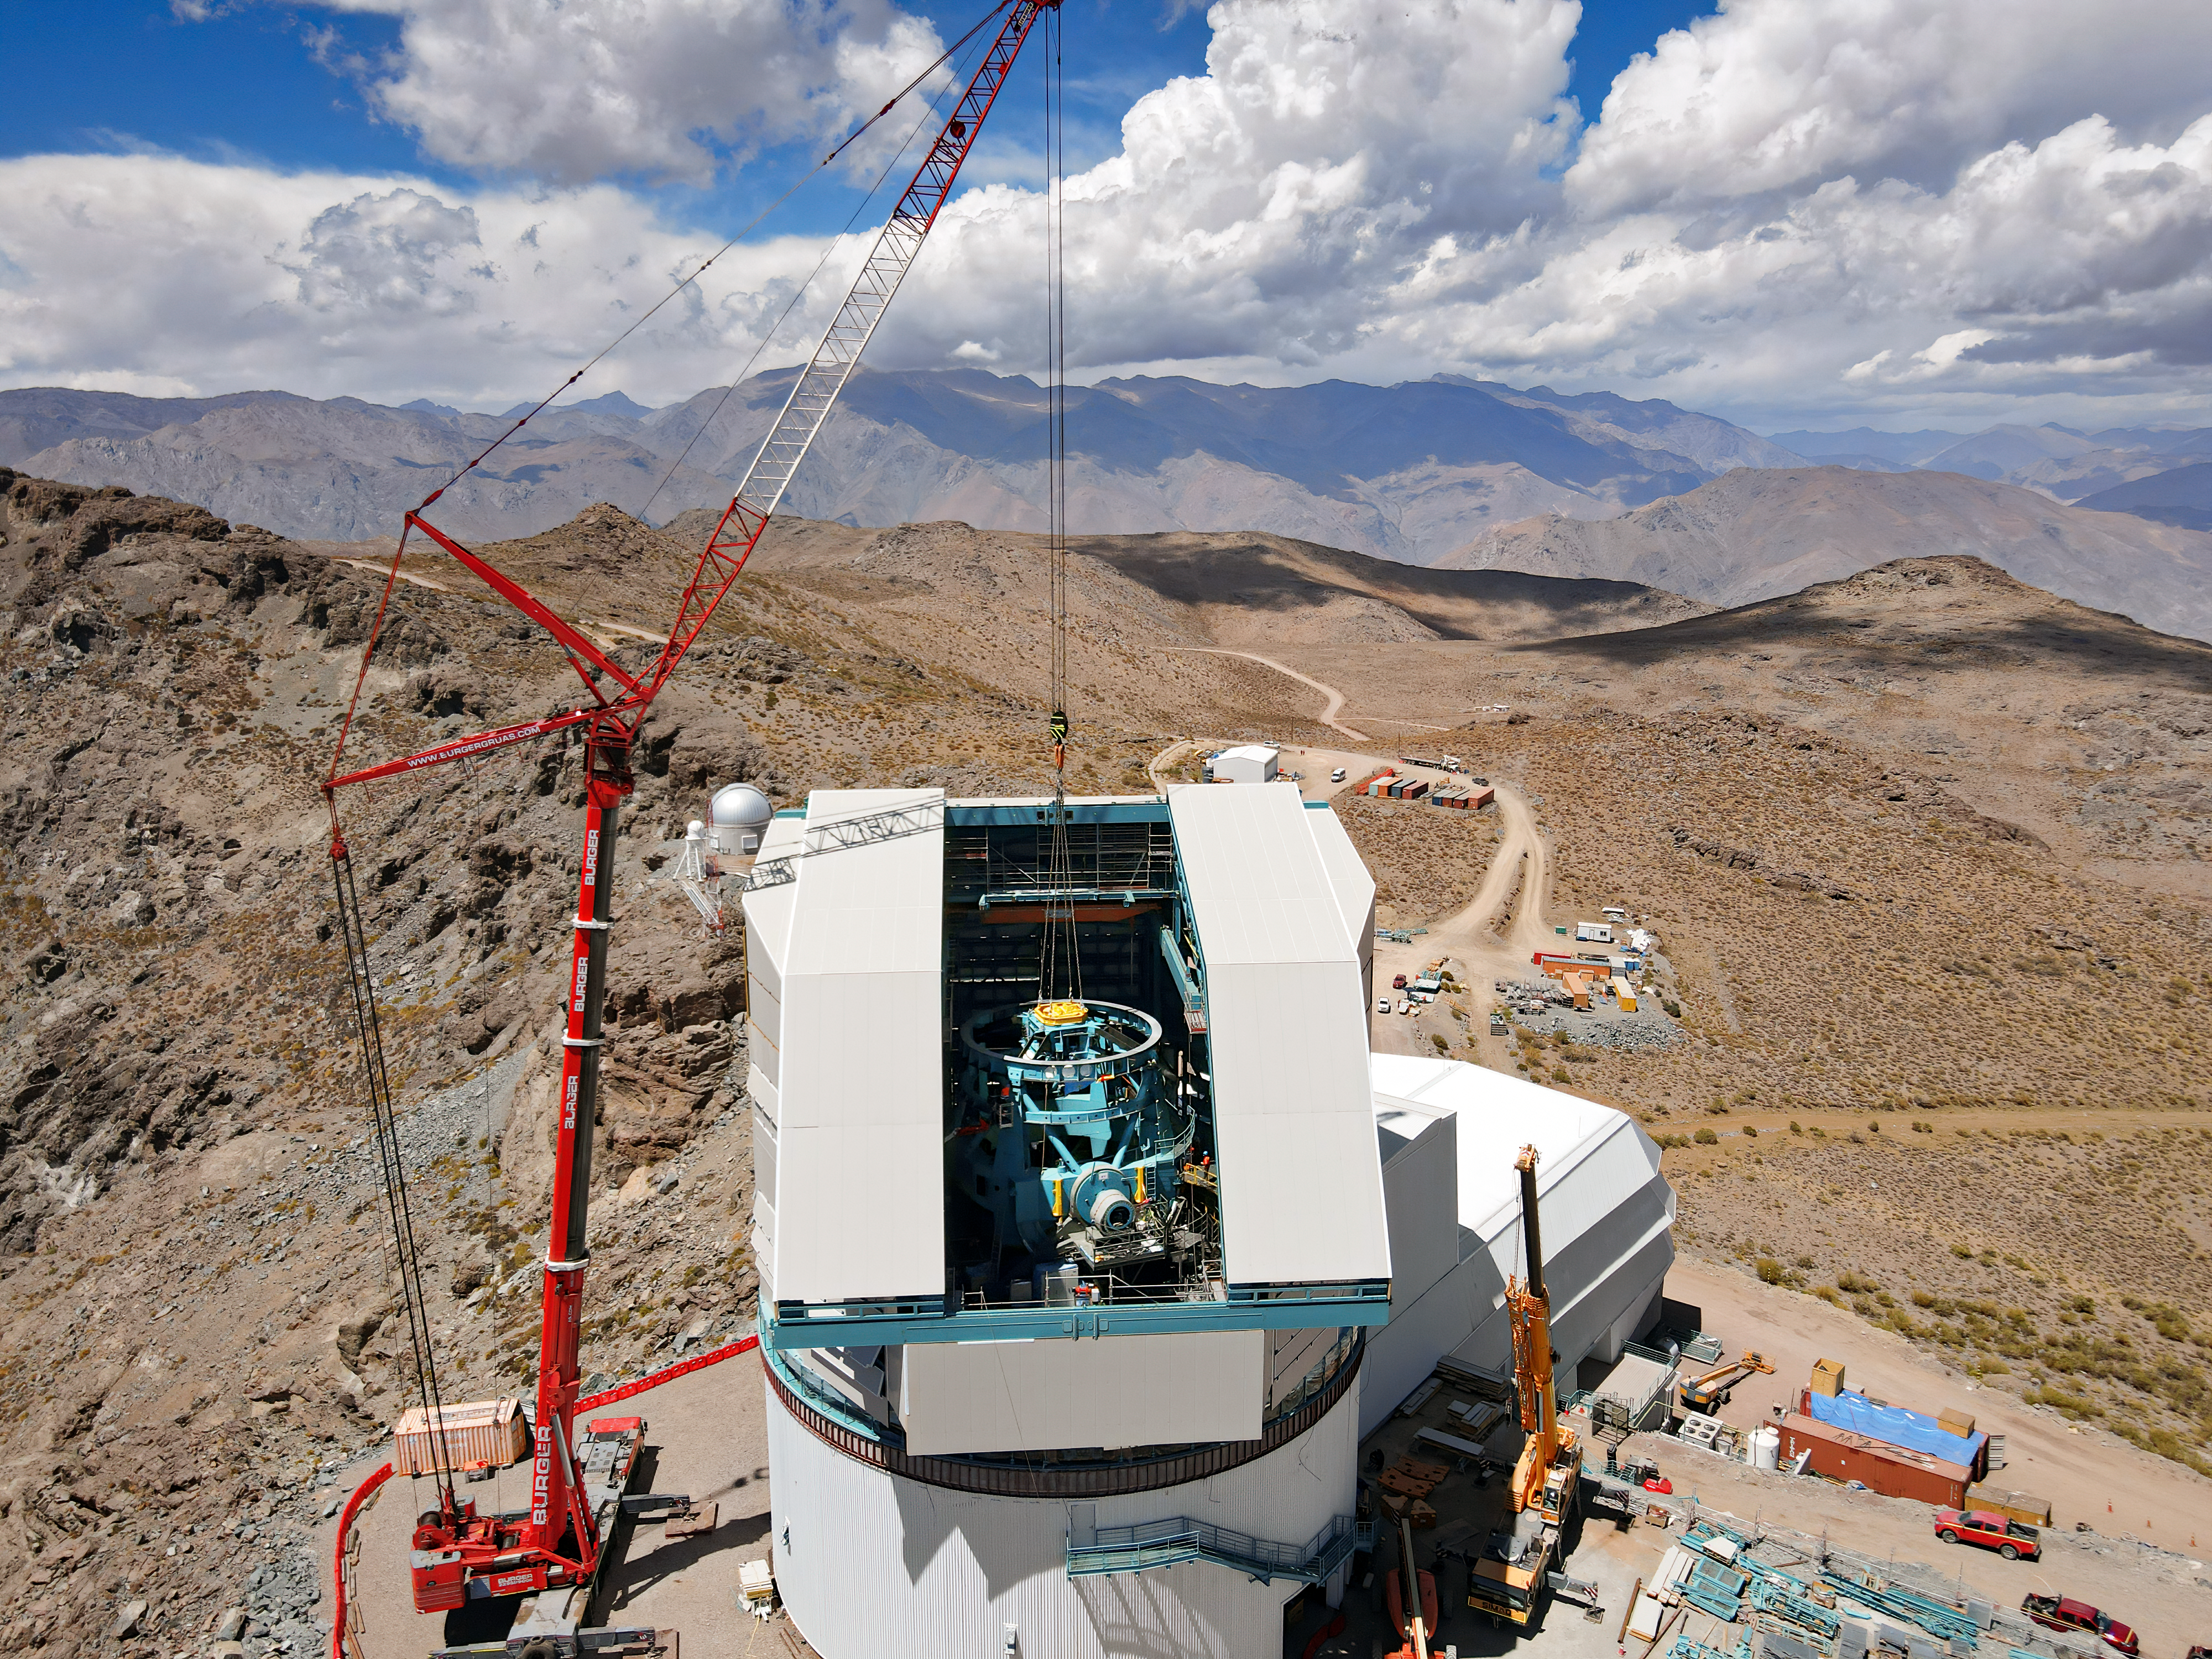

Heavy Lifting at Vera C. Rubin Observatory

On 2 March 2021 at Vera C. Rubin Observatory in Chile, the top-end assembly for the telescope was lowered through the observatory enclosure by a giant, 500-ton capacity crane. The top-end assembly holds the 3.5-meter convex secondary mirror and the giant 3-ton LSST Camera. The camera optics consist of three large fused-silica lenses and a set of astronomical filters.

The installation of the top-end is an important step in the completion of the Telescope Mount Assembly, which will hold and precisely position the 8.4-meter diameter main mirror called M1M3 (which doubles as both primary and tertiary mirror) and the top end assembly. Rubin’s innovative optical design is needed to deliver a whopping 3.5-degree field of view on the sky which illuminates the huge 60-centimeter (2 feet)-diameter flat focal plane filled with sensors totaling 3200 megapixels. Rubin Observatory and its 10 year survey of the sky will shed light on some of the biggest mysteries of the Universe, including dark matter and dark energy.

Credit: RubinObs/NOIRLab/SLAC/NSF/DOE/AURA